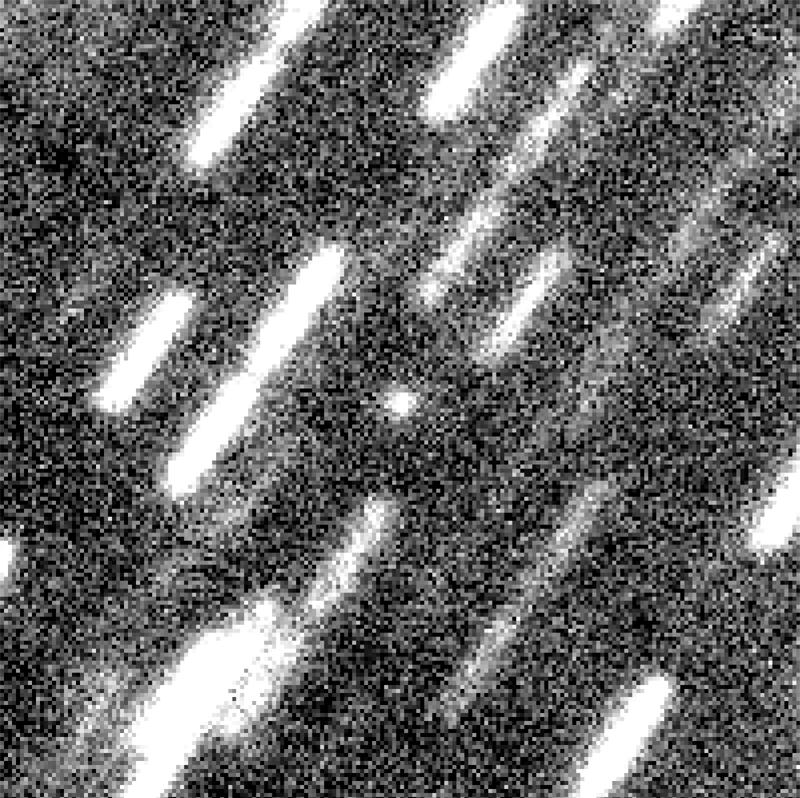

Comet Wirtanen near Aphelion

This is a reproduction of a photo based on the addition of twelve images of the nucleus of Comet Wirtanen near aphelion, obtained with VLT KUEYEN and the VLT Test Camera on May 17, 1999. The total integration time is 96 min. Individual pixels (each 0.0455 arcsec wide) are well visible at this large scale. The field of view is about 16 x 16 arcsec 2. North is up and east is left.

These images were taken on May 17, 1999, between 06:50 and 09:50 UT with the VLT Test Camera at the KUEYEN telescope (VLT UT2) at the Paranal Observatory (Chile). The individual images were bias-subtracted, flat-fielded, cleaned of cosmics (dark pixels caused by cosmic rays impacting on the CCD detector) and normalized. The best twelve images were selected, aligned to the same pixel position and coadded. The observing conditions were variable; the seeing was initially about 0.4 arcsec, but deteriorated somewhat during the observations.

Credit: ESO